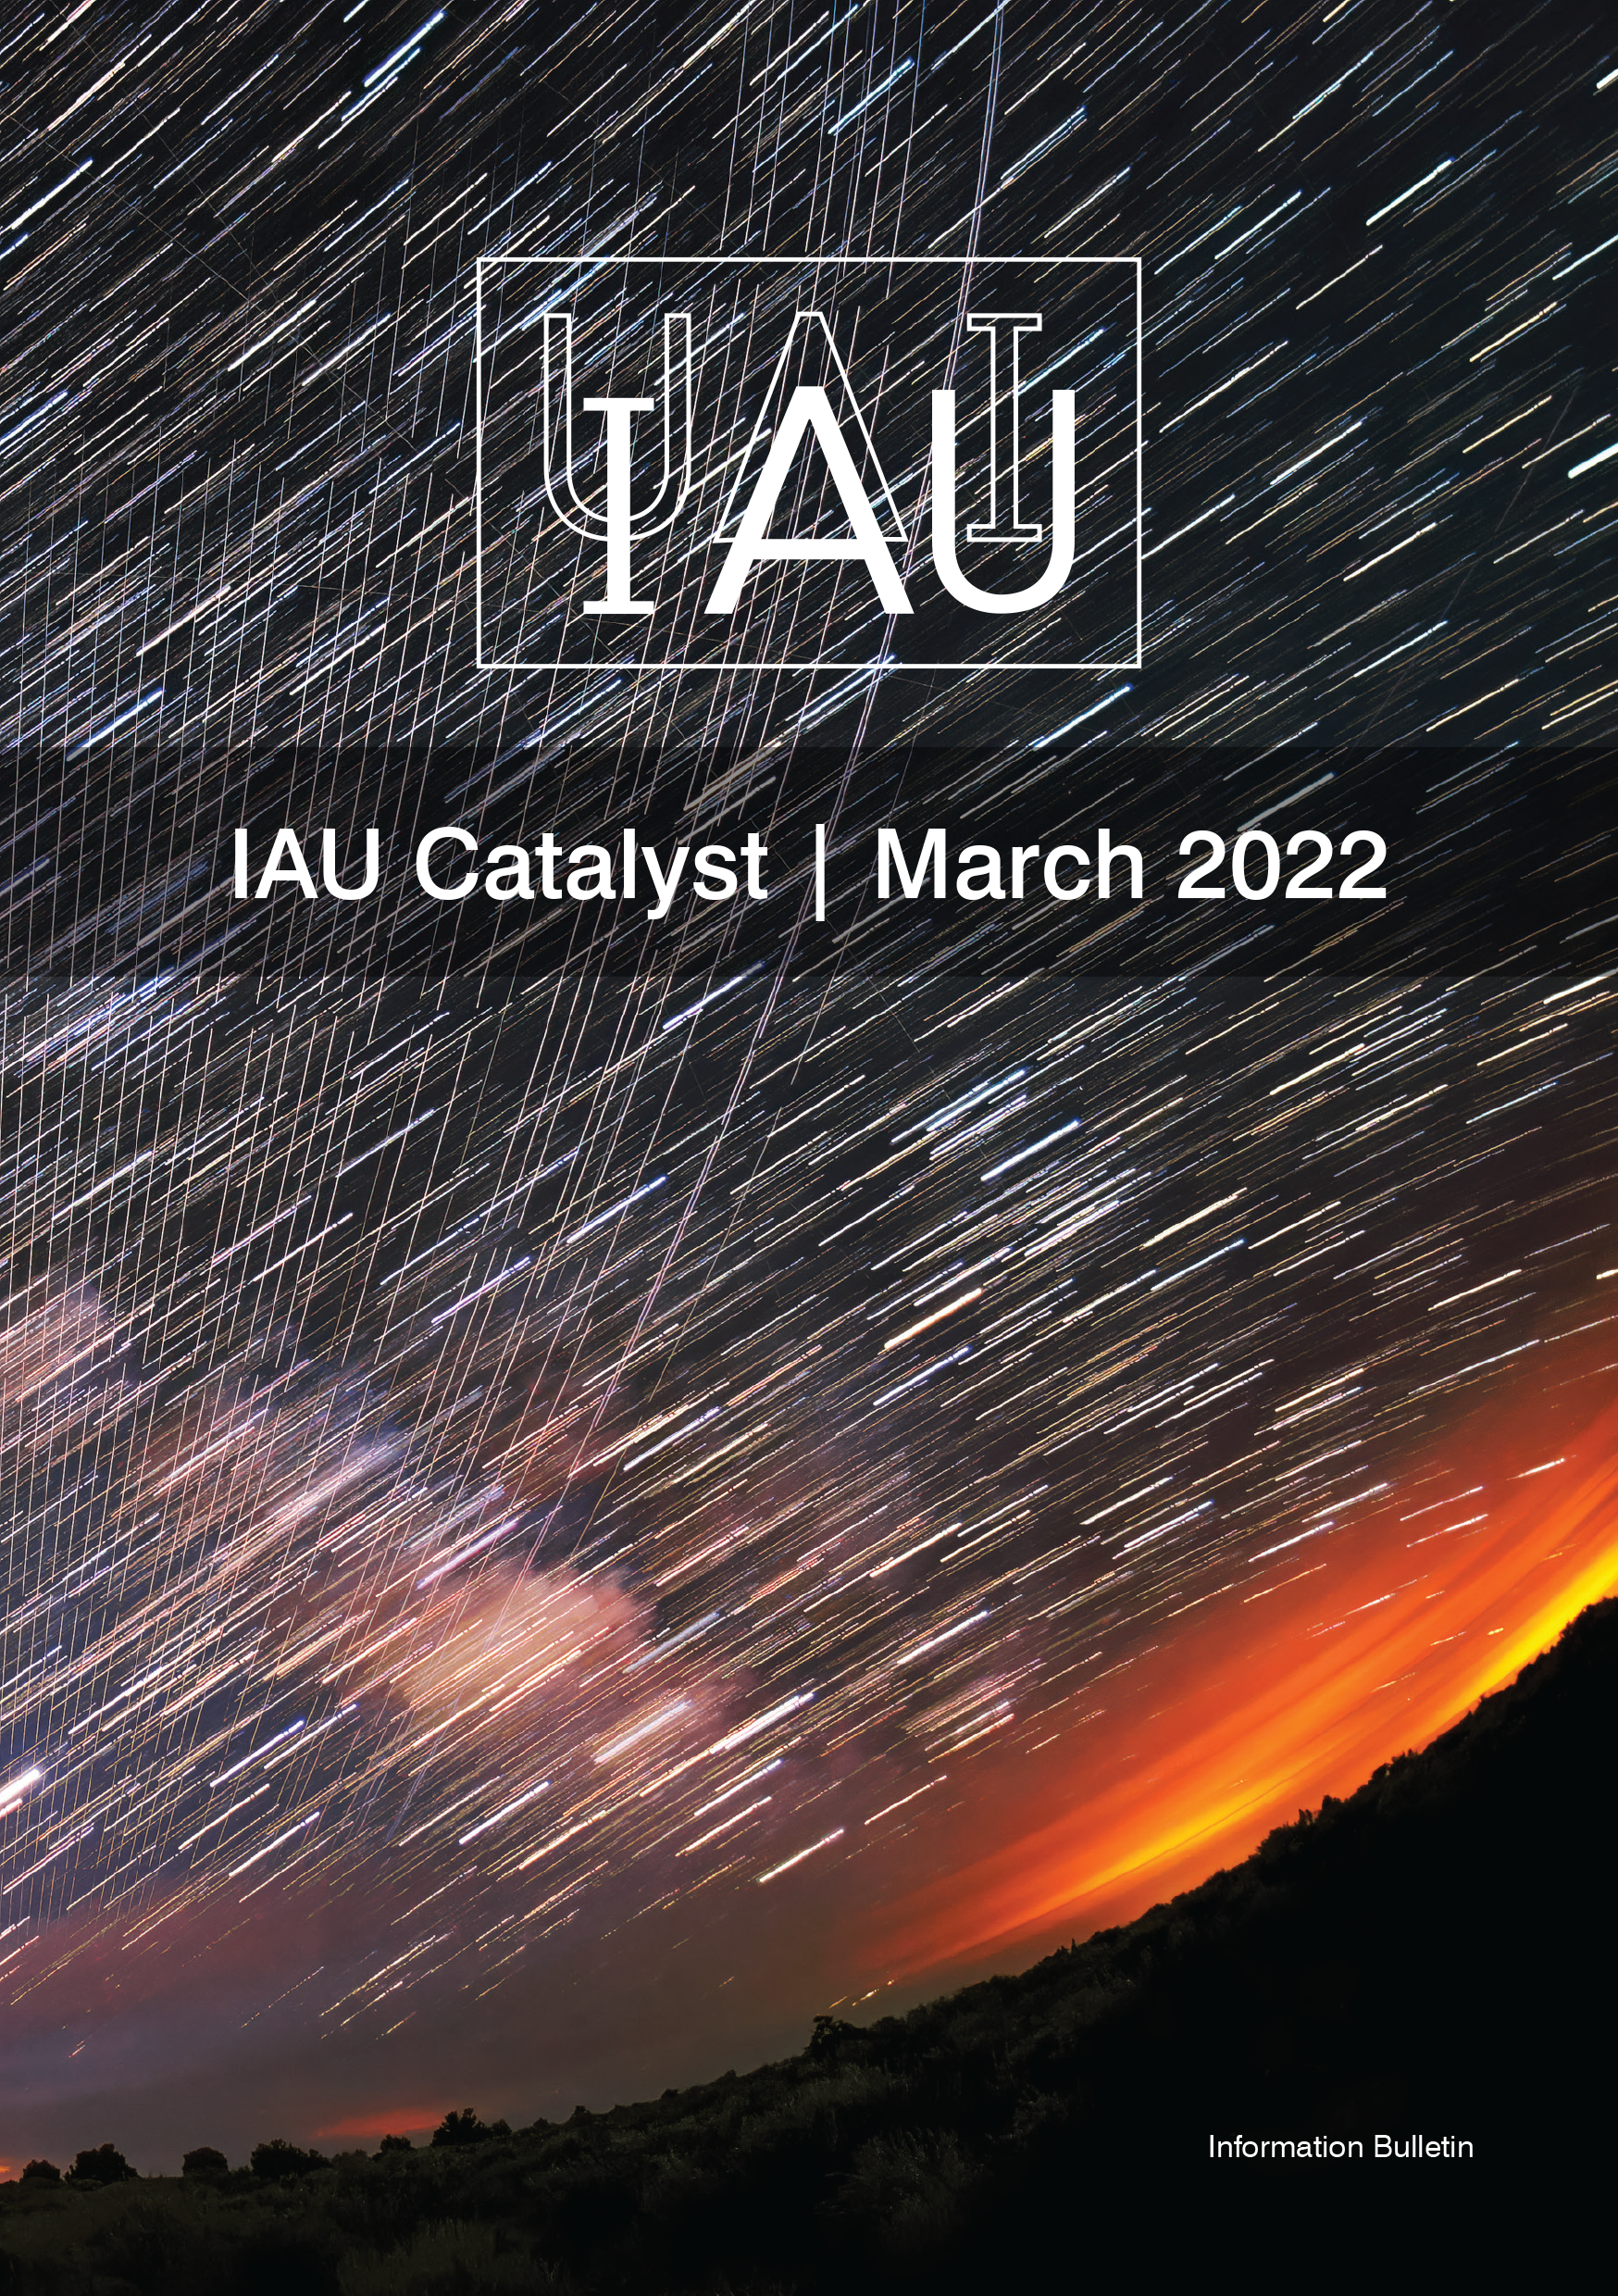

Cover of IAU Catalyst #6

Cover of IAU Catalyst #6.

Credit: IAU